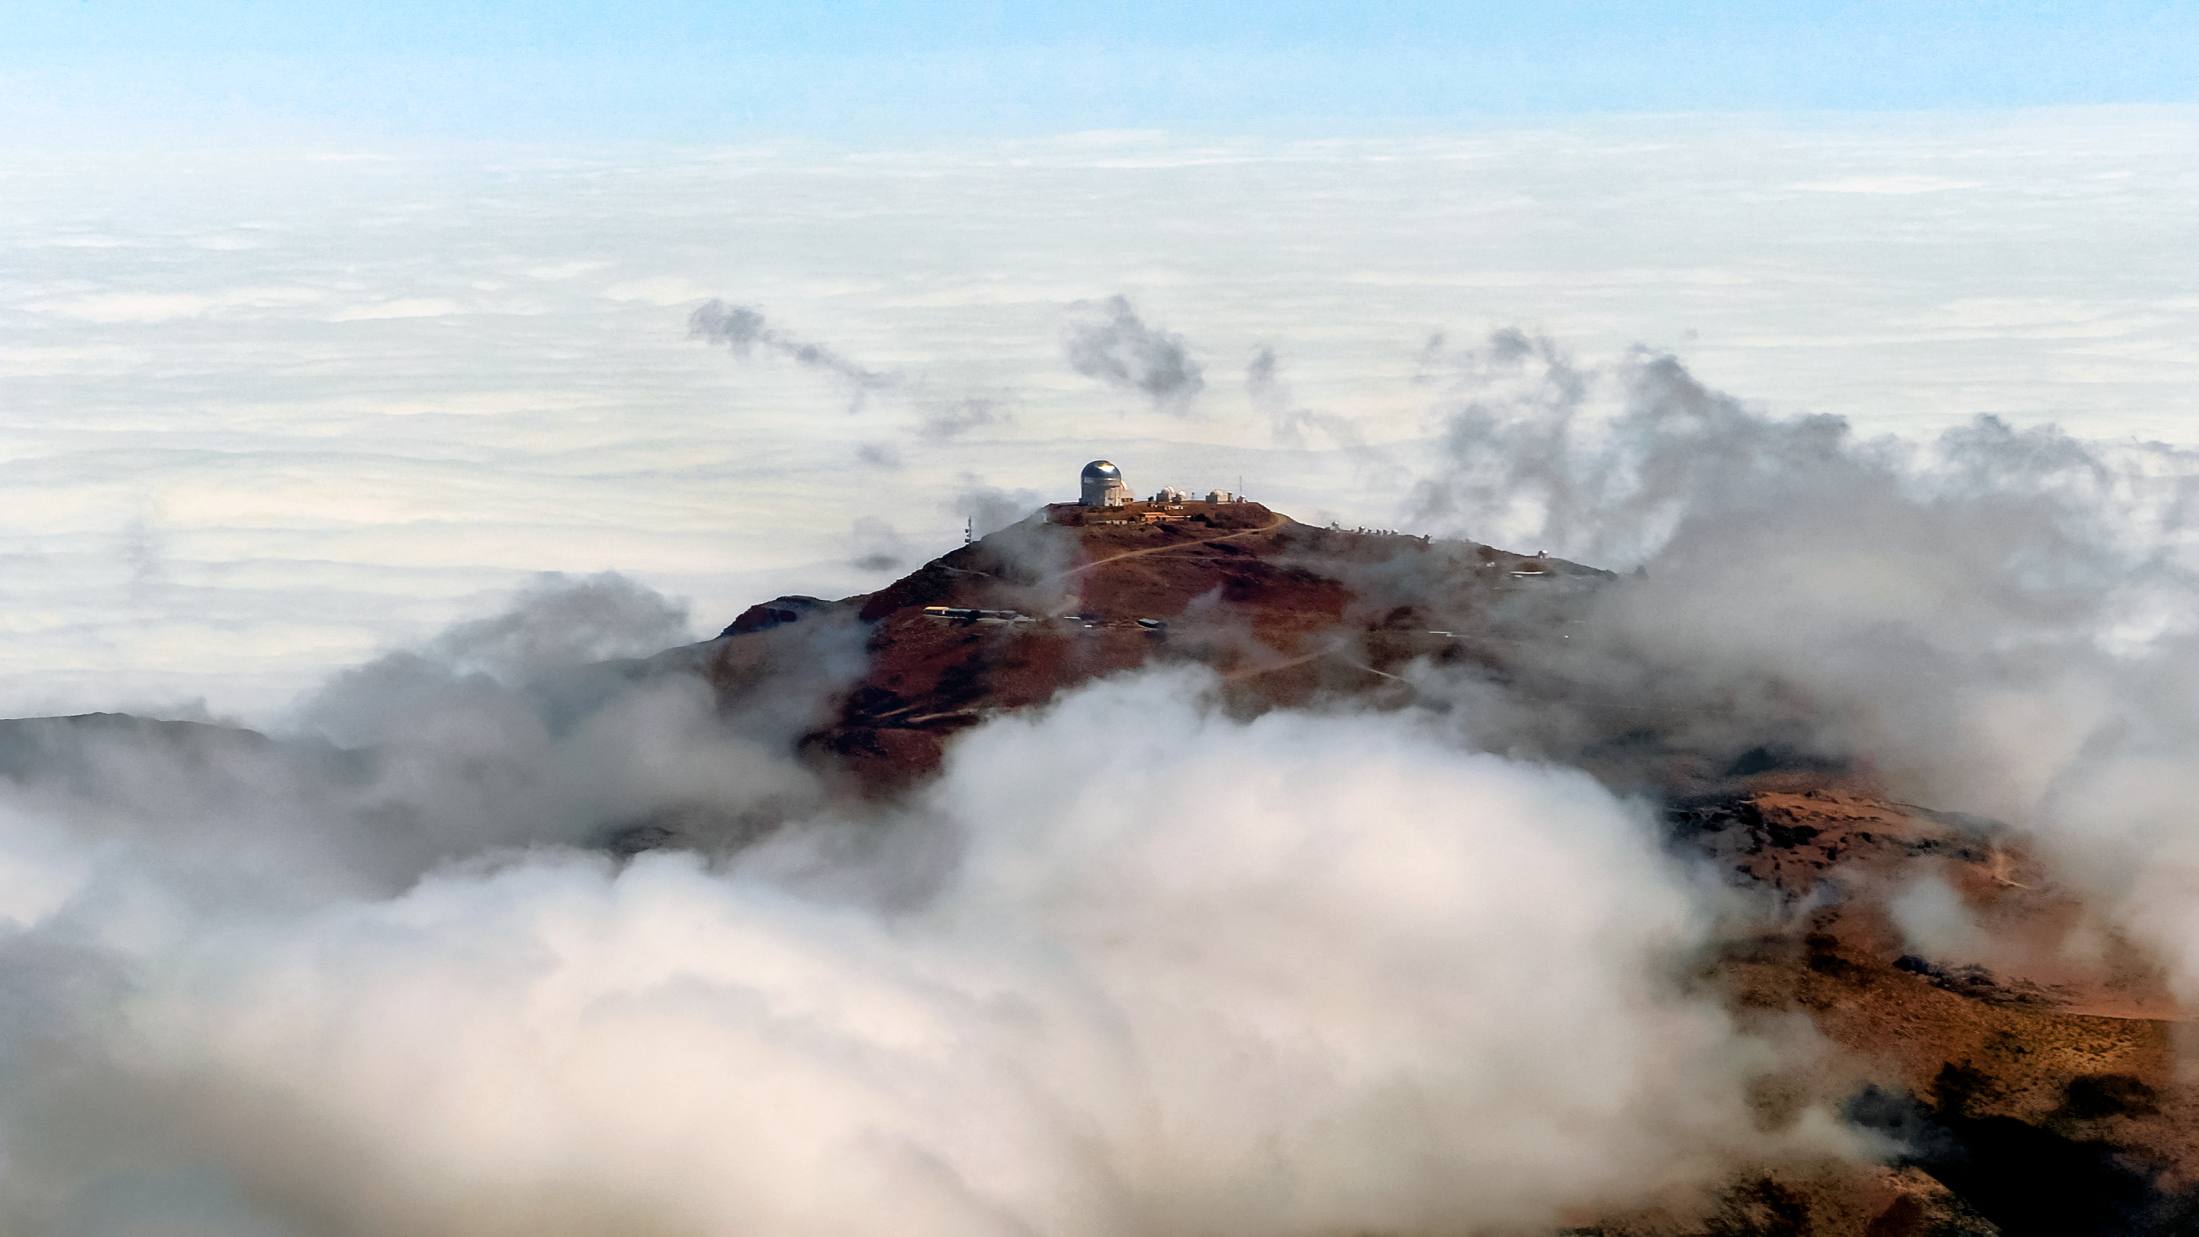

CTIO From Above

This aerial view shows the Cerro Tololo Inter-American Observatory, a program of NSF NOIRLab. The large dome of the Víctor M. Blanco 4-meter Telescope can be seen as well as the various smaller SMARTS telescopes on Cerro Tololo.

Credit: NOIRLab/AURA/NSF